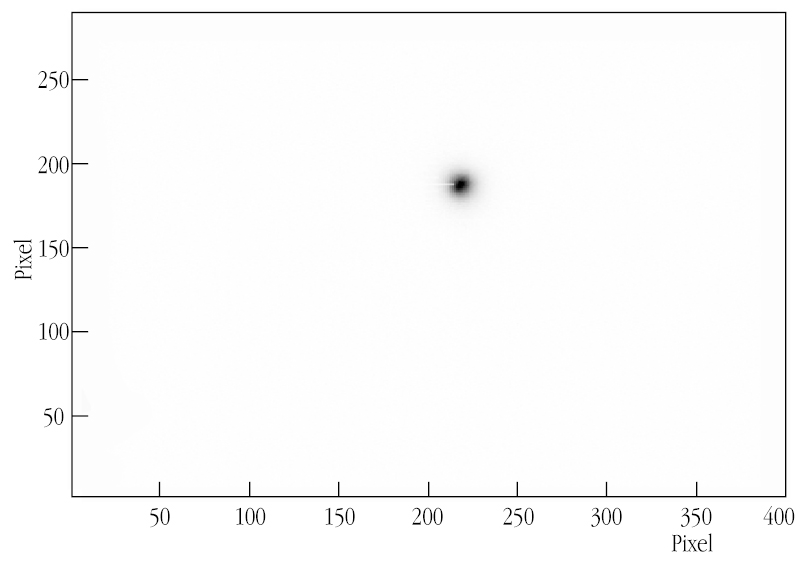

"Joint" Stellar light-spot

This chart shows one of the first "joint" light-spots from a star as seen at this VLTI focus and resulting from the superposition of light collected with the 8.2-m VLT ANTU and MELIPAL telescopes. Despite the long optical paths (about 200 m), the quality is excellent (FWHM = 0.45 arcsec). Note that this is not (yet) an image of the stellar surface.

Credit: ESO